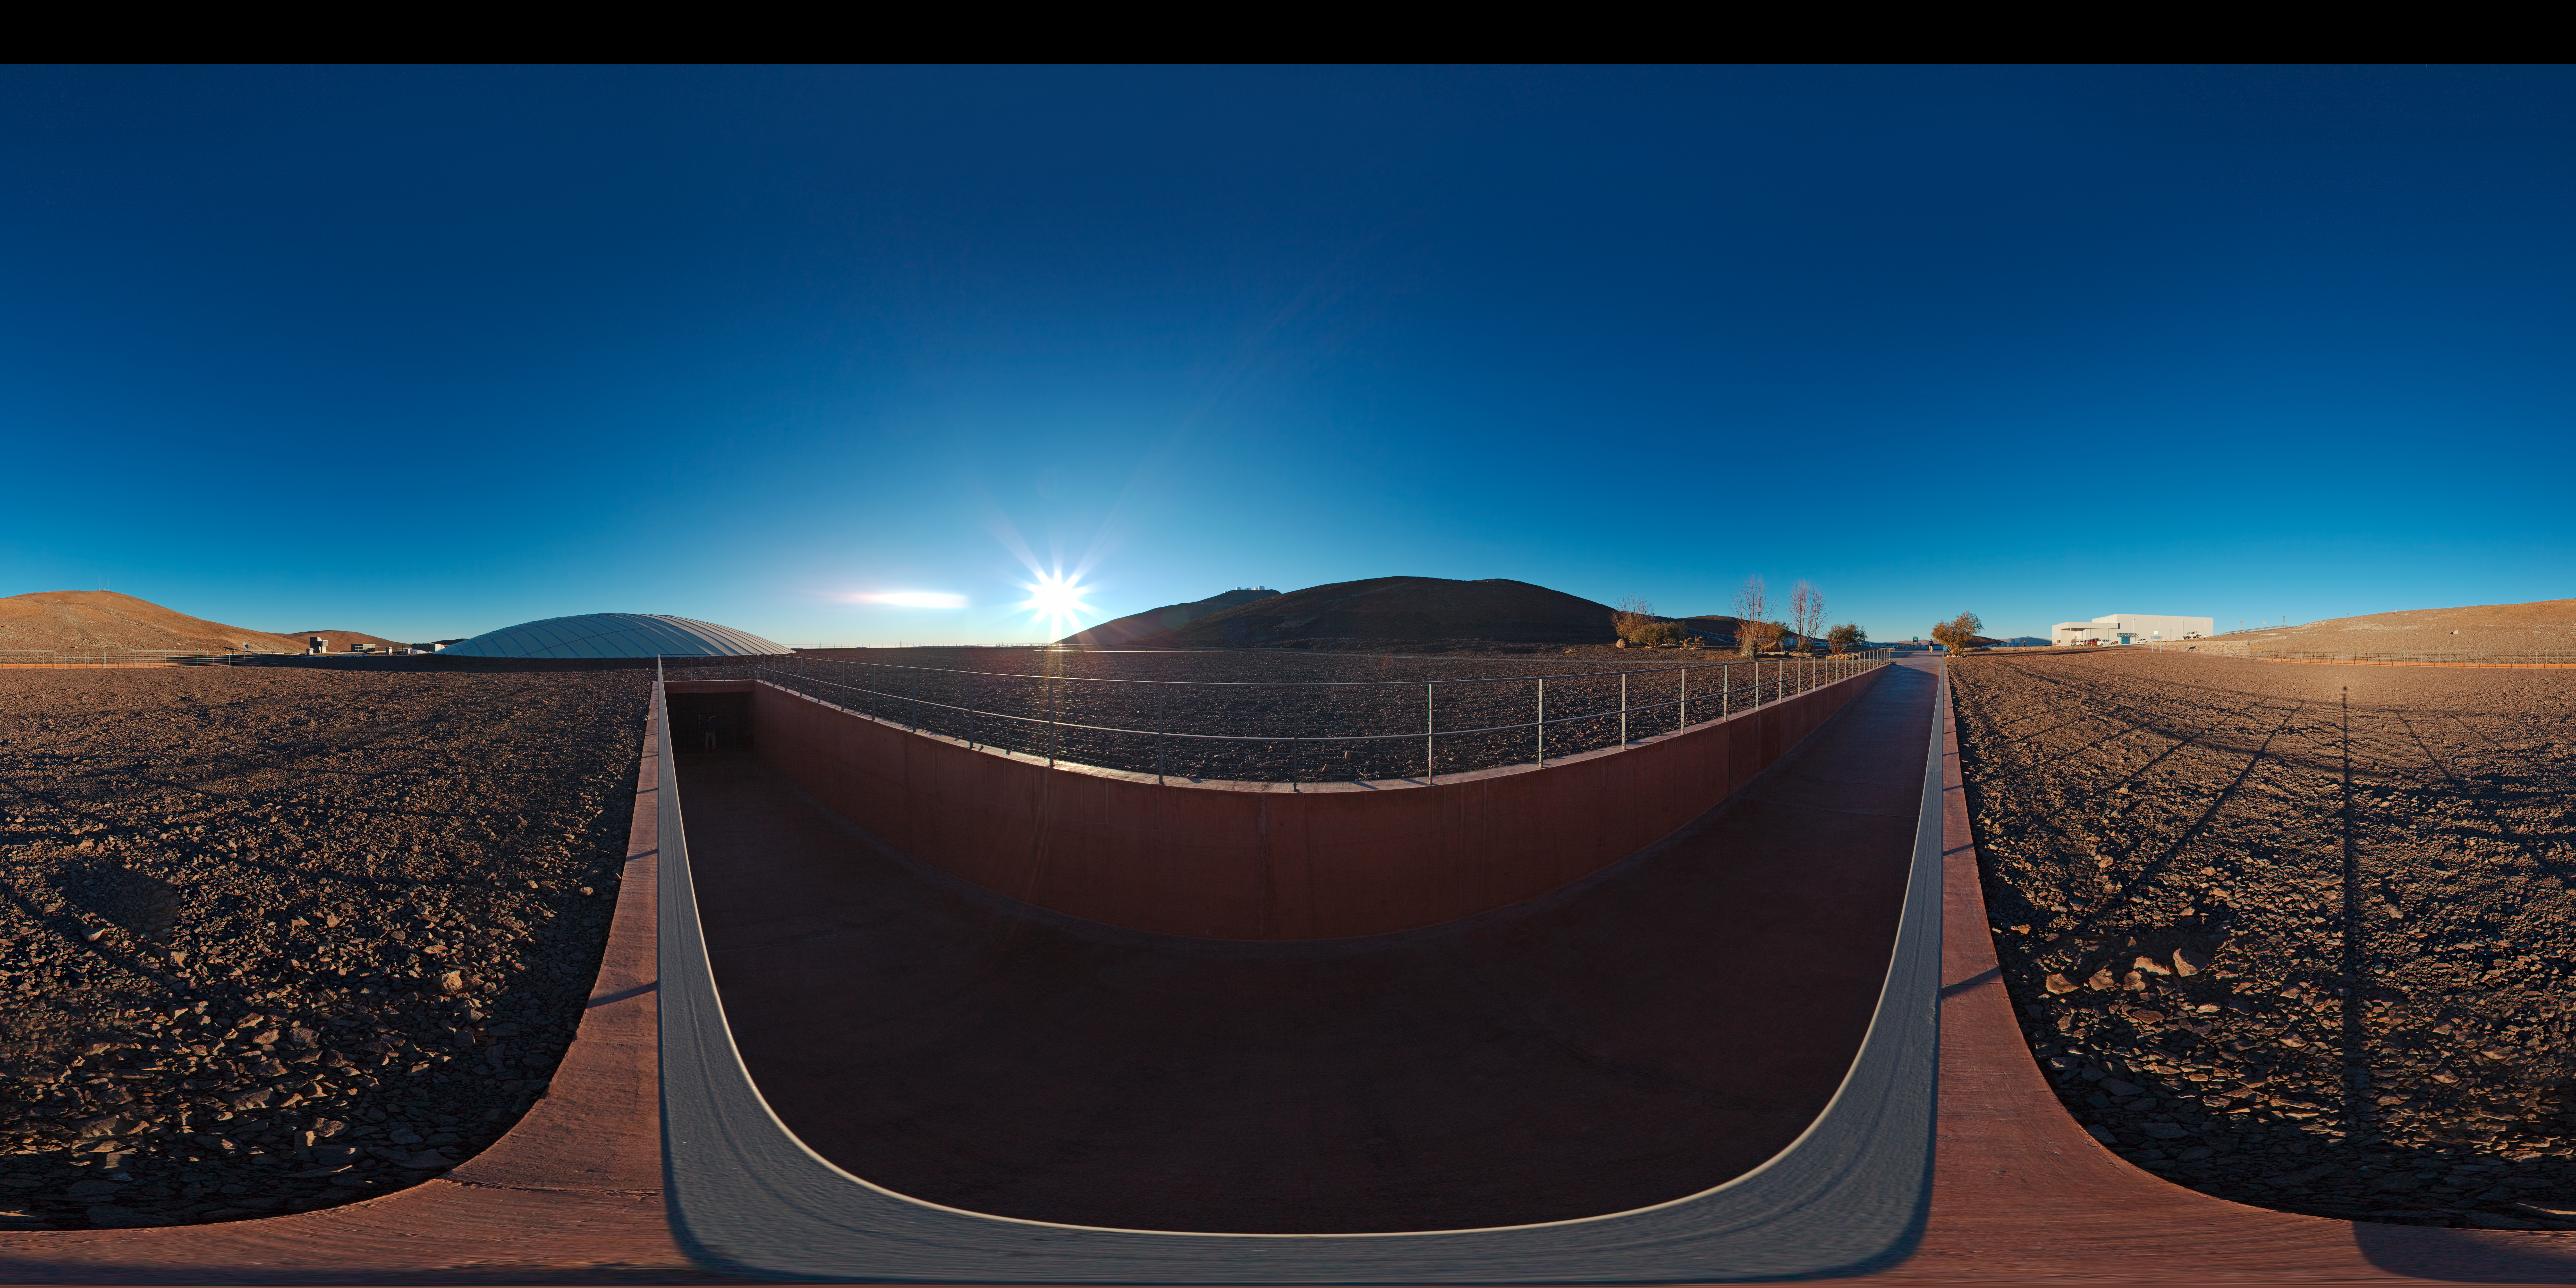

Panorama of the entrance to the Residencia

360 degree panorama of the entrance to La Residencia at Paranal. The observatory can be seen atop the mountain just in the centre of the image.

Credit: ESO